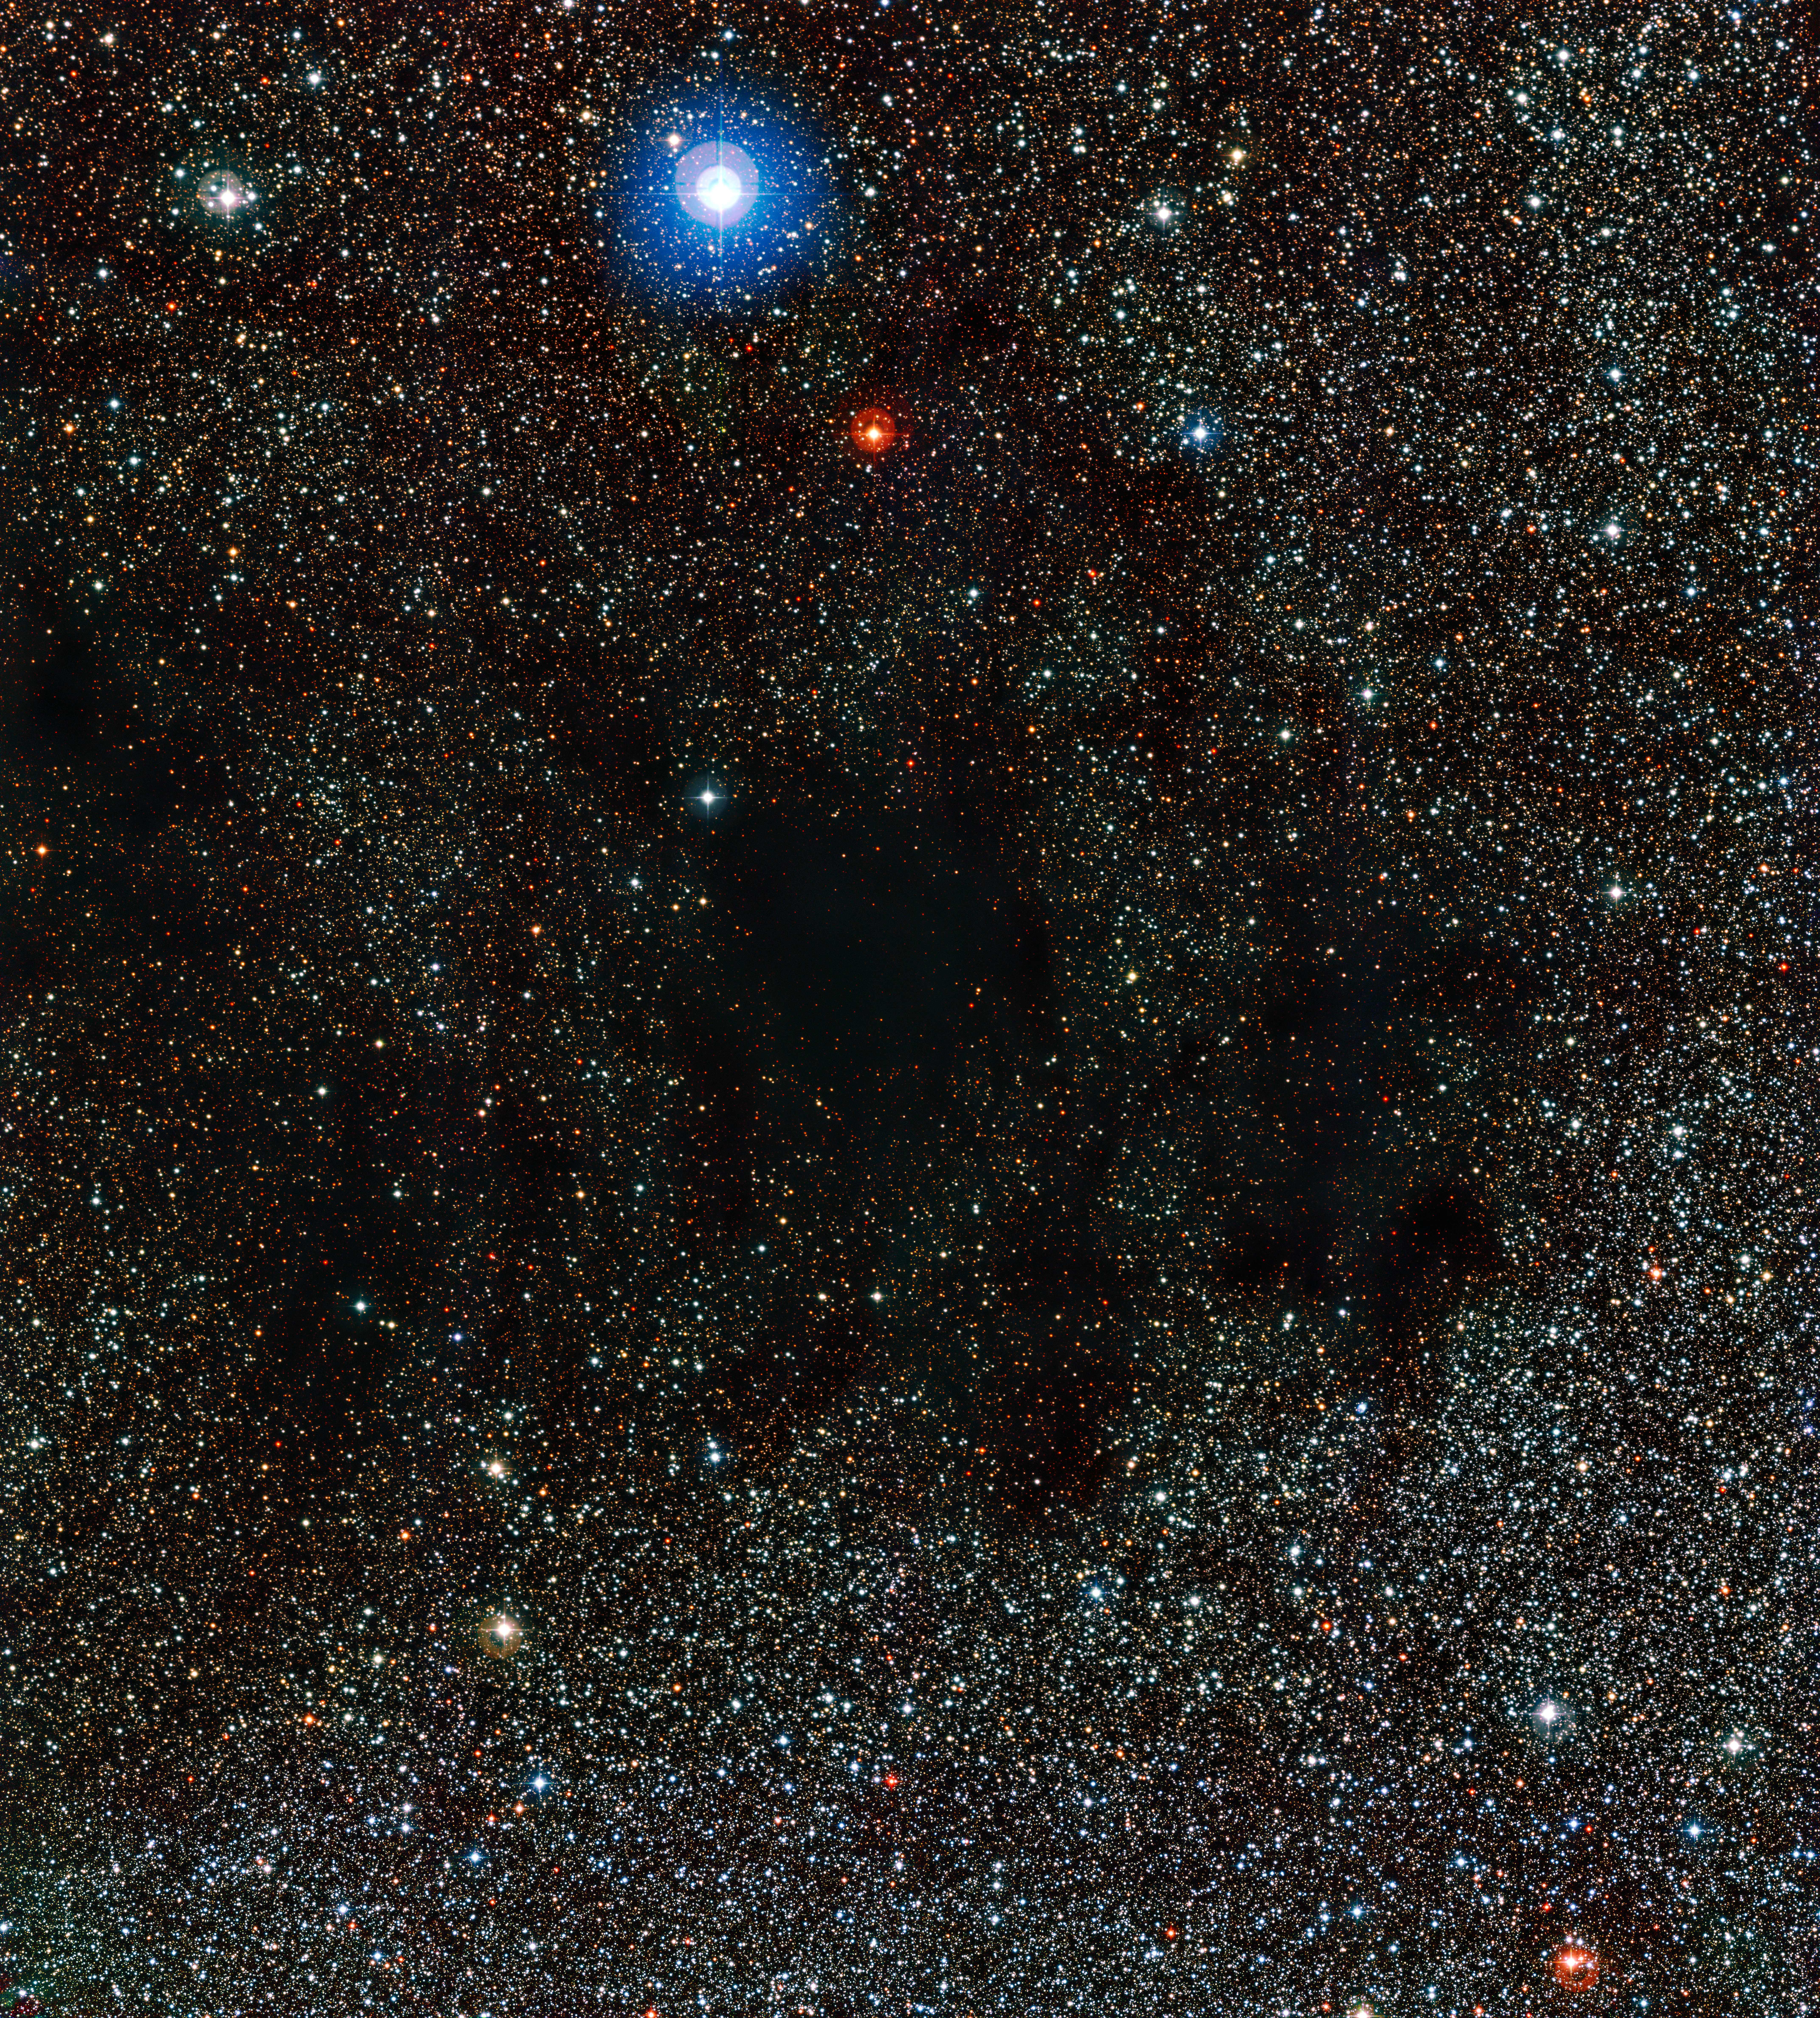

Part of the Coalsack Nebula

This image from the Wide Field Imager on the MPG/ESO 2.2-metre telescope shows part of the huge cloud of dust and gas known as the Coalsack Nebula. The dust in this nebula absorbs and scatters the light from background stars.

Credit: ESO